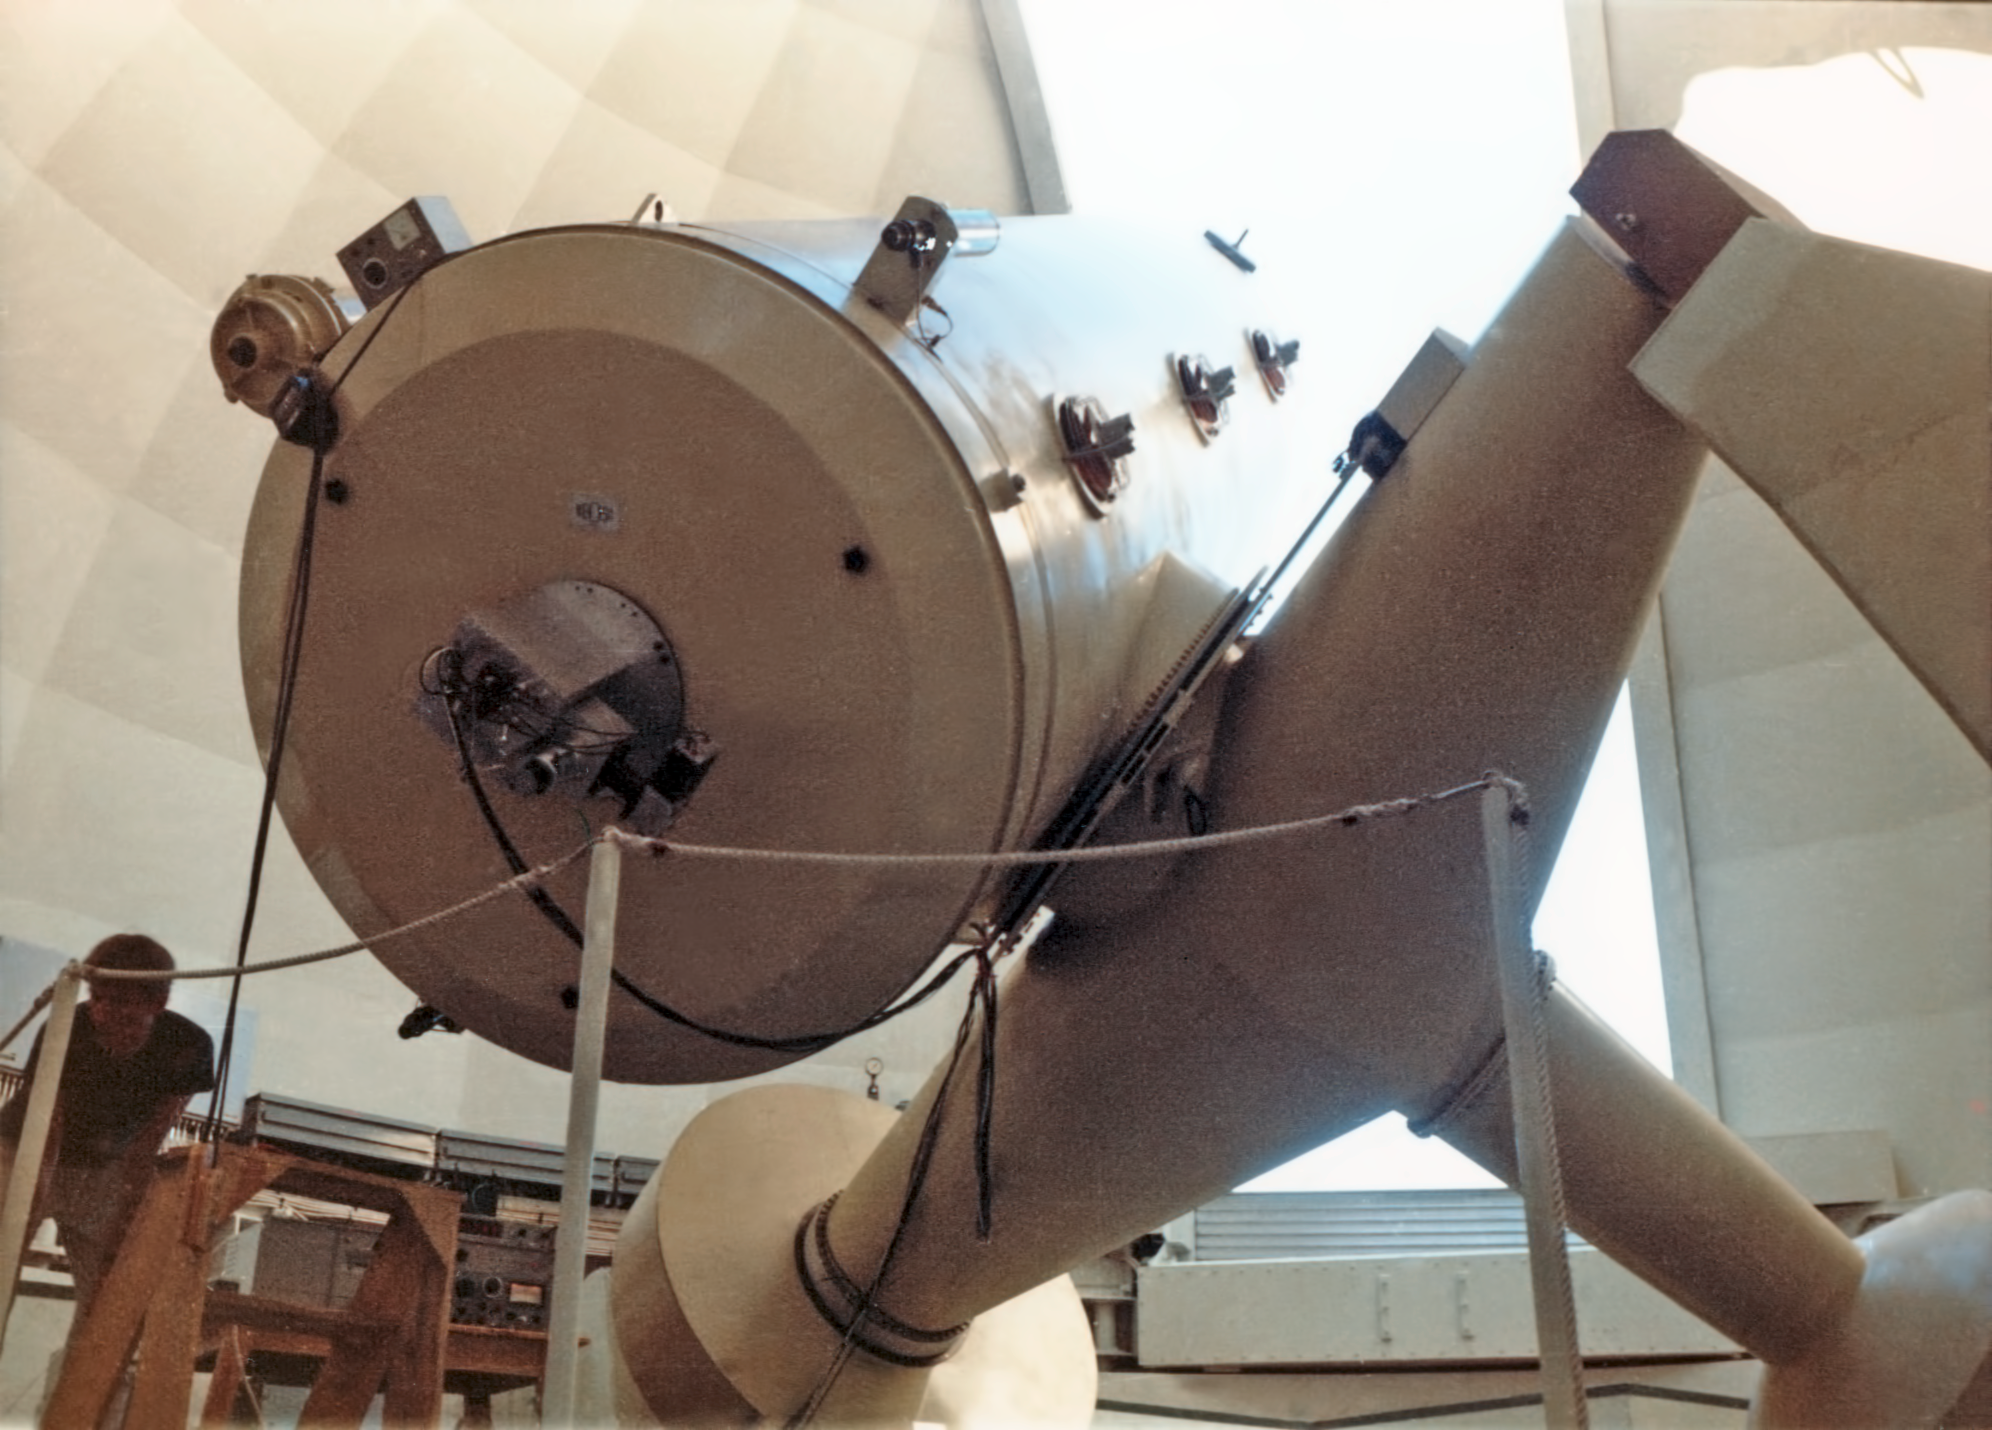

The ESO 1.52-metre telescope, circa 1969

This image shows the ESO 1.52-metre telescope, and was taken circa 1969.

Credit: ESO